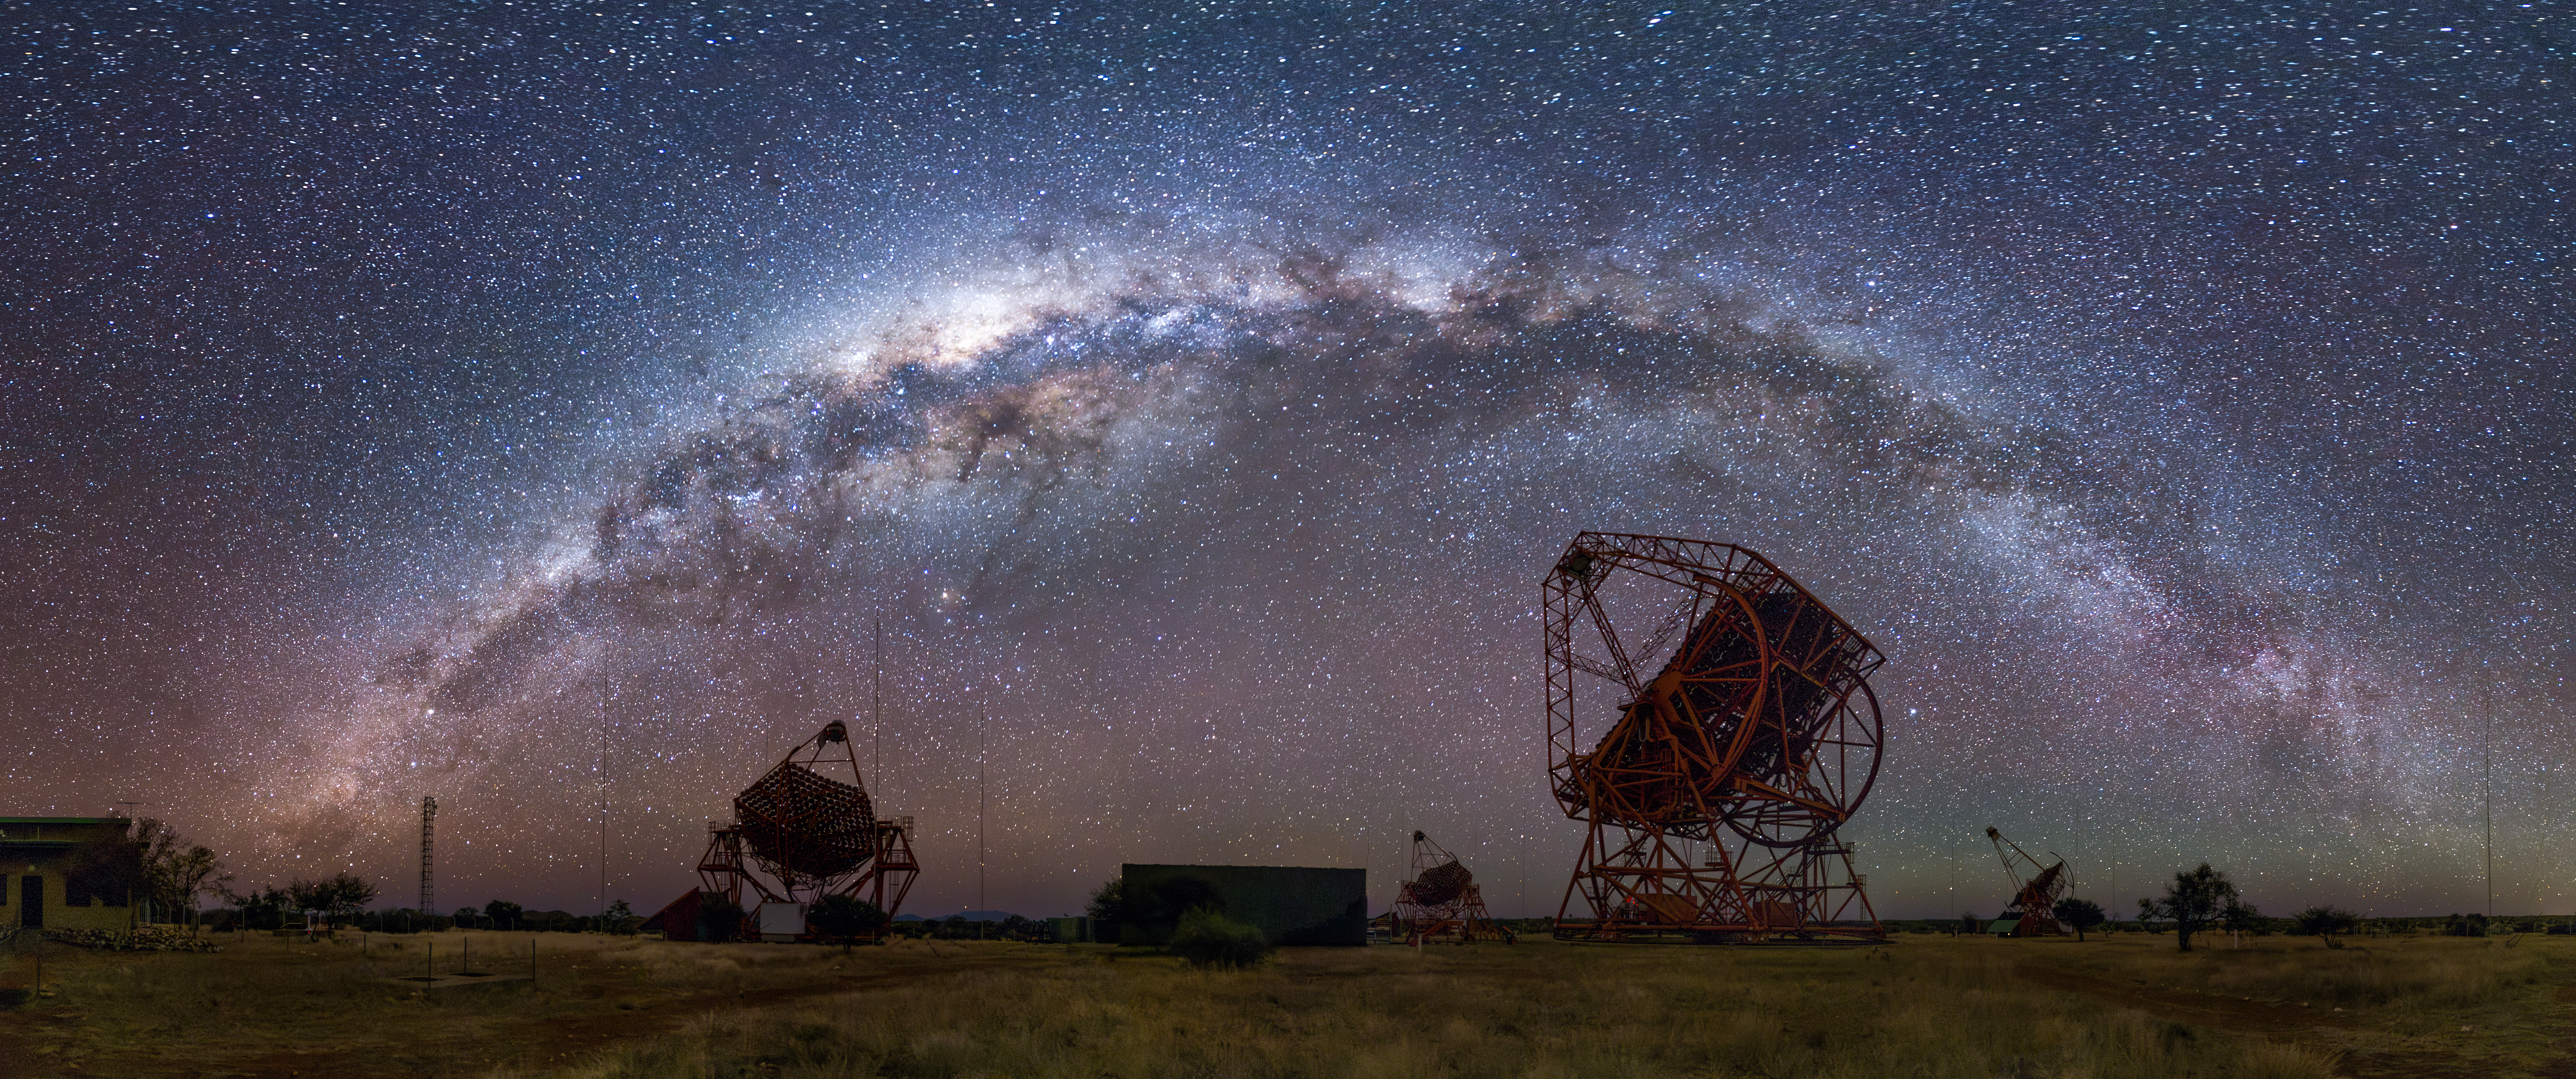

Milky Way Over H.E.S.S Observatory

Photographer: Jianfeng Dai
Country: China

The darkness of the skies at H.E.S.S Observatory reveals the seemingly innumerable stars that make up the Milky Way galaxy, making it challenging to discern the constellations as seen from Namibia in June 2023. The stars Alpha and Beta Centauri are visible at the bottom left of the image just near the tower. The orange-hued star visible just above and to the right of the left H.E.S.S telescope is Antares, a red-giant star that is part of the constellation Scorpius. This image receives an honourable mention in the category of Still images taken exclusively with smartphones/mobile devices.

Also see image in Zenodo: https://doi.org/10.5281/zenodo.10359742

Credit: Jianfeng Dai/IAU OAE (CC BY 4.0)